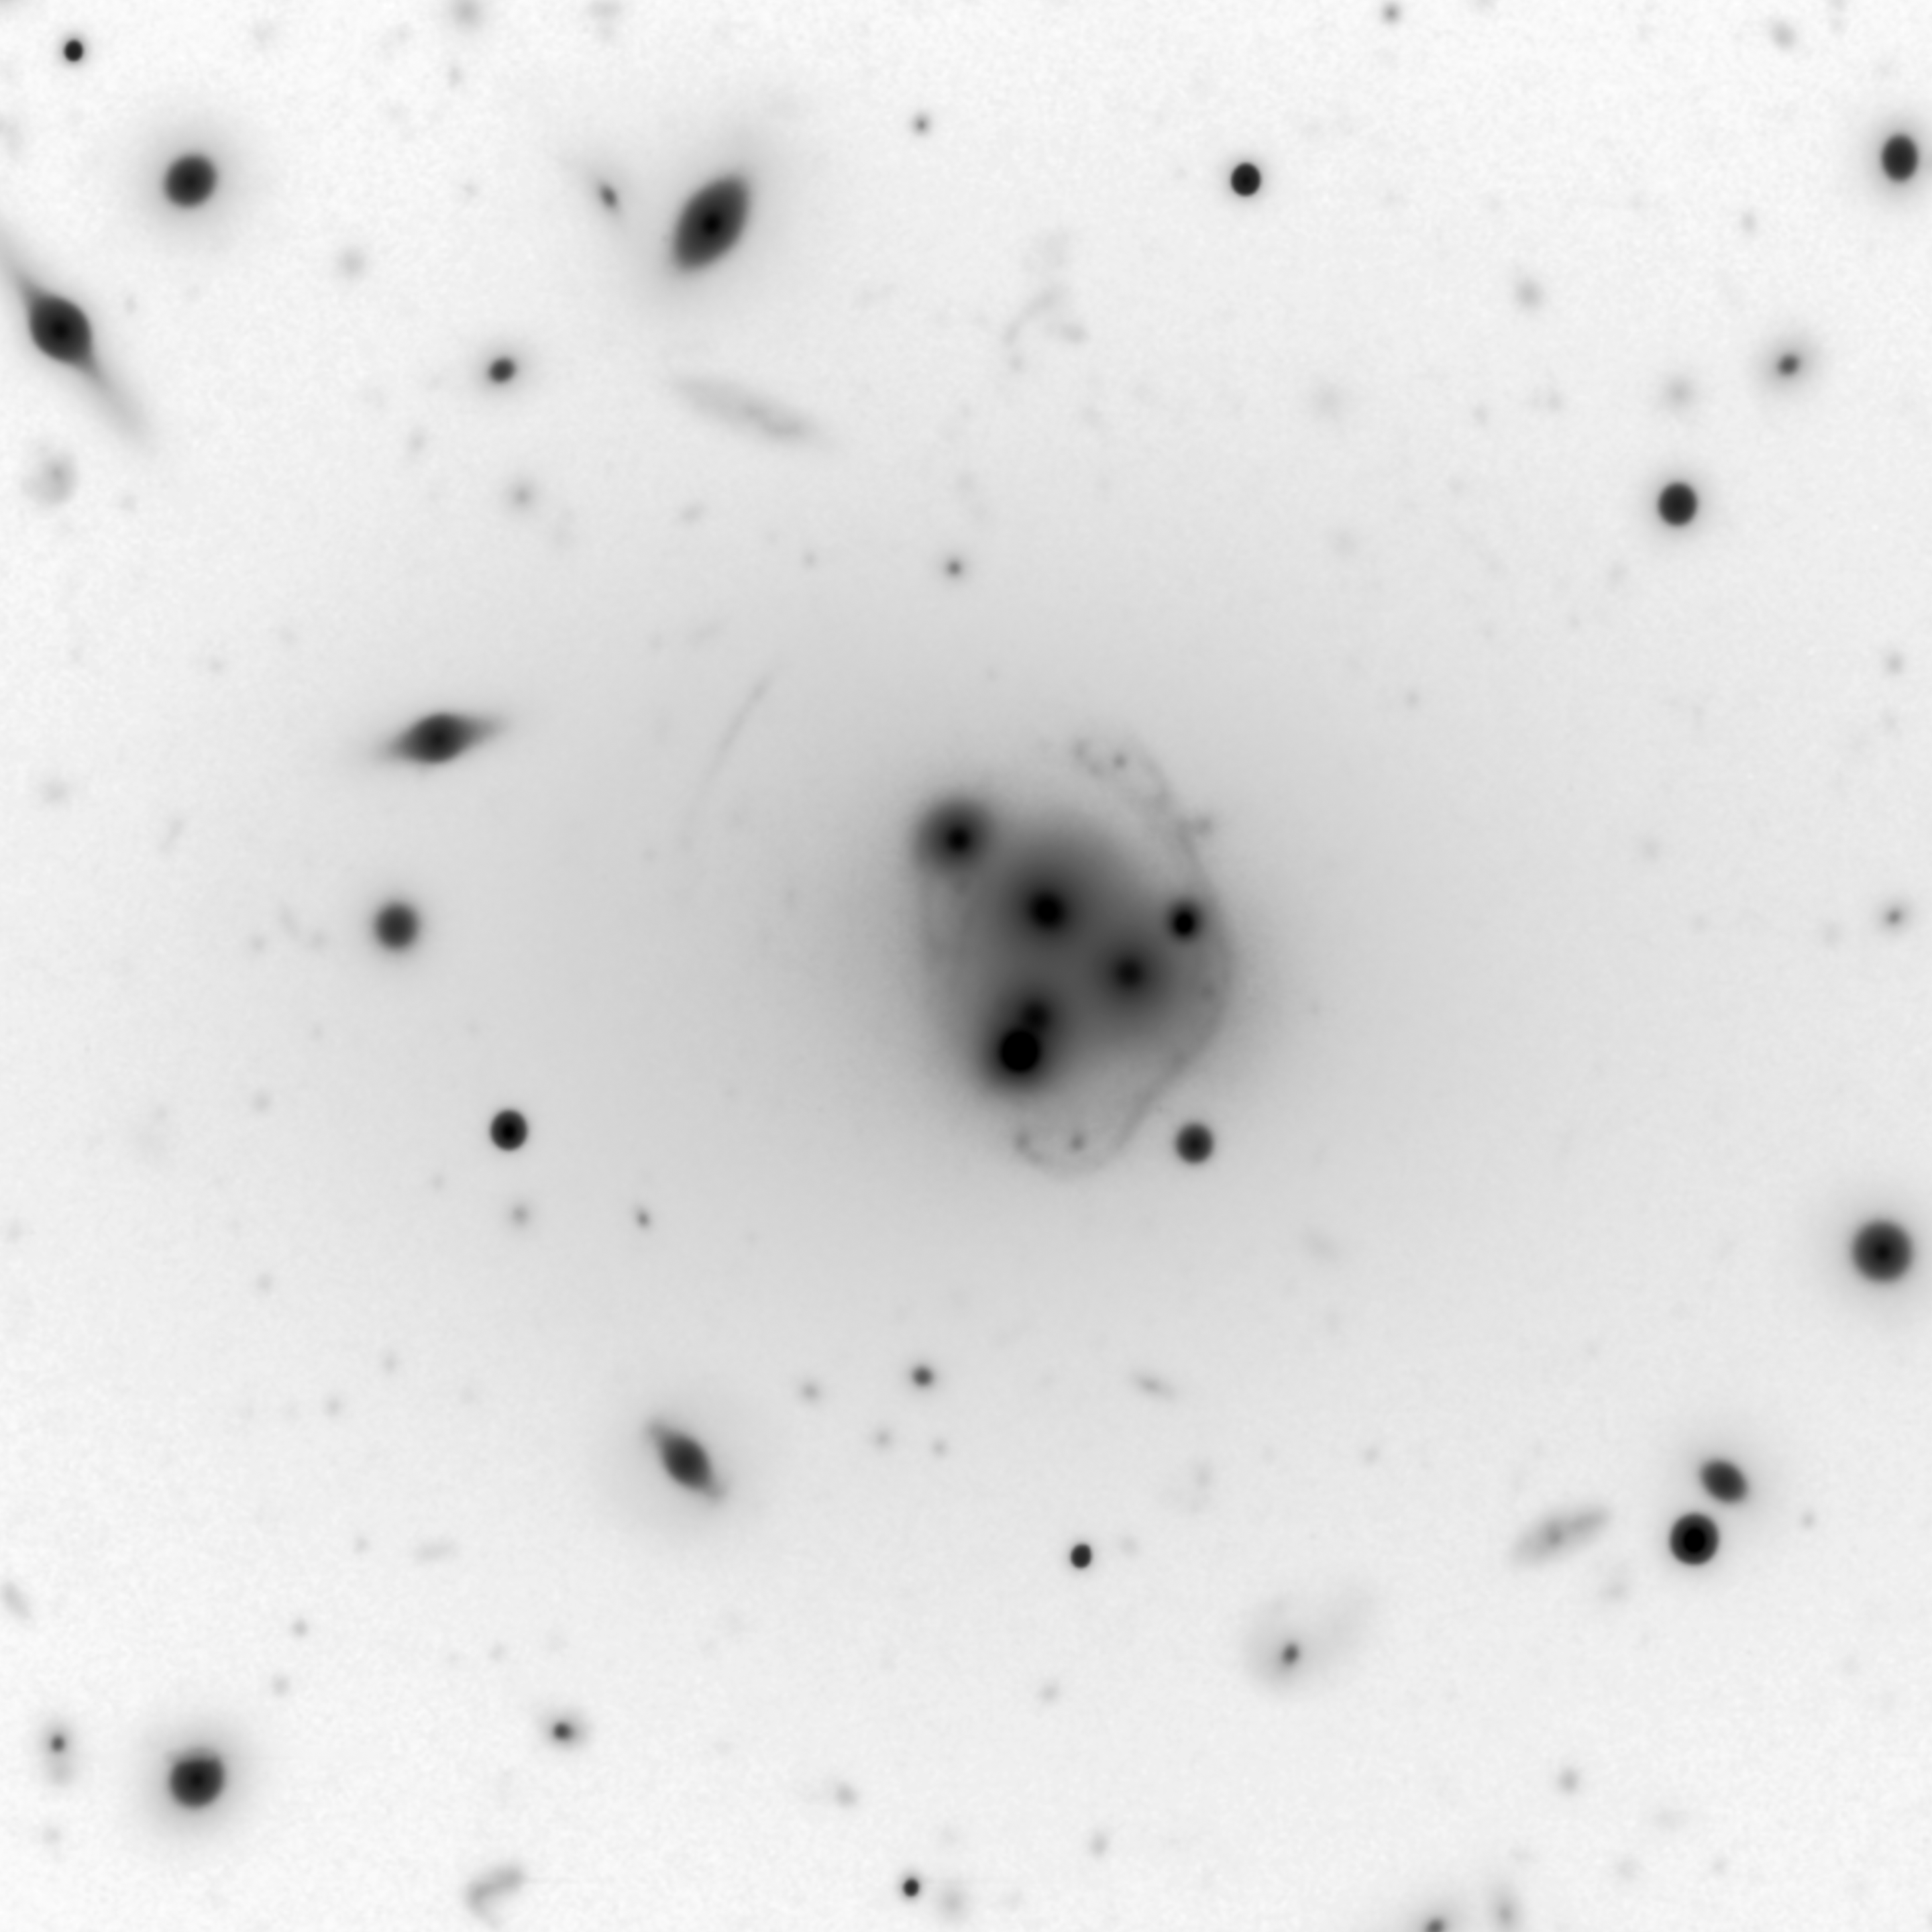

Cannibalistic Galaxy Bends Light And Reveals Its Monstrous Appetite

Central region of Abell 3827 as imaged using the Gemini Multi-Object Spectrograph on the Gemini South telescope in Chile. The central supermassive galaxy (ESO 146-IG 005) is clearly visible among its cluster companions as well as the remains of at least four nuclei that are being “digested” by the large galaxy. The central galaxy is thought to be the most massive galaxy in our local universe (out to about 1.5 billion light years). The field of view of this image is approximately 5 x 5 arcminutes and is a color composite made from g-, r- and i-band images combined and processed by Travis Rector (University of Alaska Anchorage). The inset (black on white image) is the single g-band image processed to reveal the gravitational lensed background galaxy arcs more clearly. Labeled on the inset are the most visible arcs from the closer background galaxy (z = 0.2 and labeled "A") and an arc from the more distant background galaxy (z = 0.4 and labeled "B").

Credit: R. Carrasco et al., Gemini Observatory/AURA